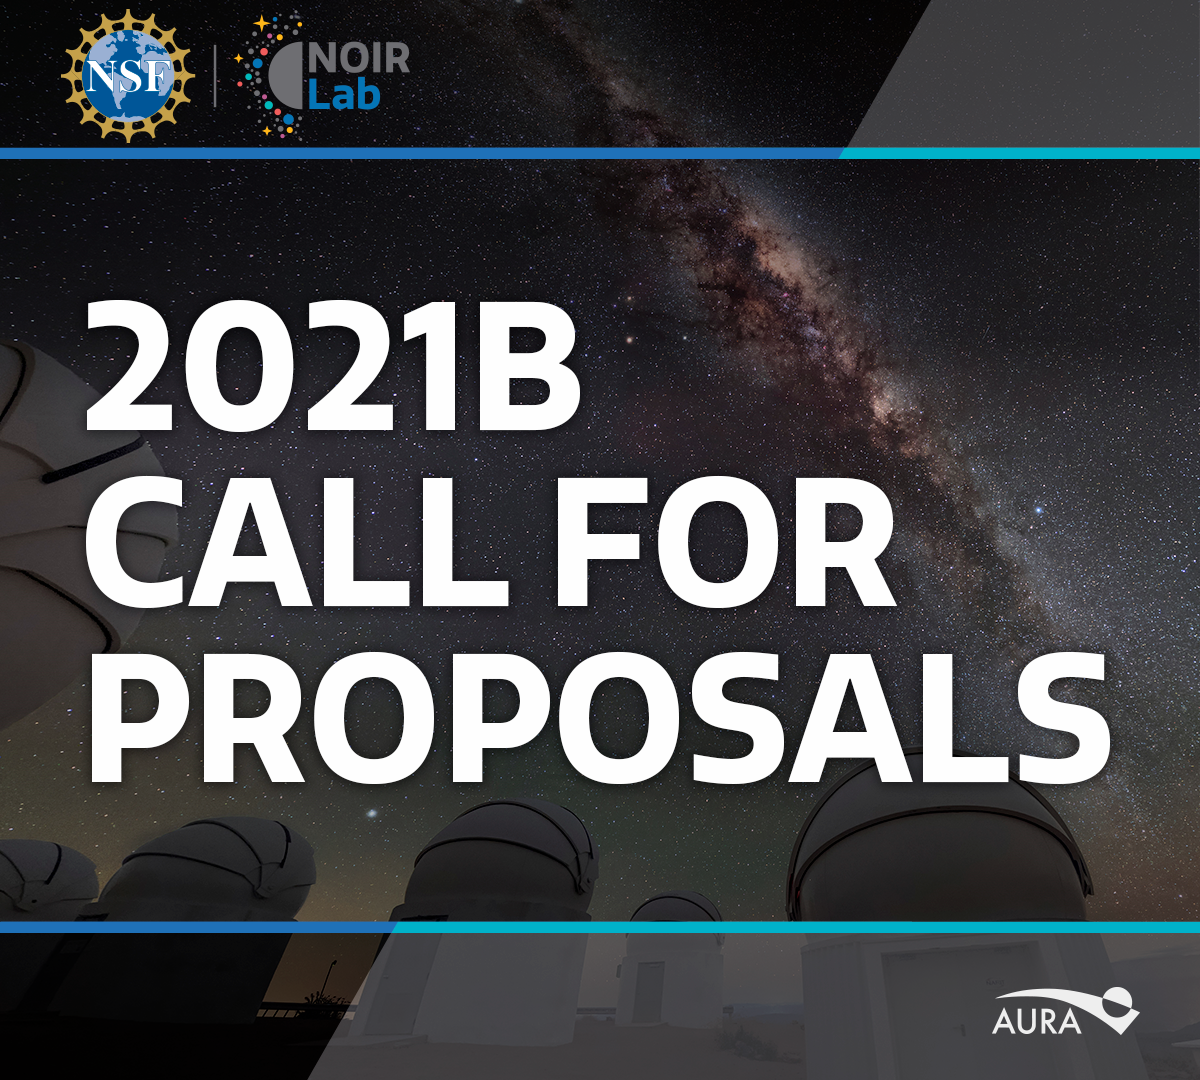

Call for Proposals 2021

Credit: NOIRLab